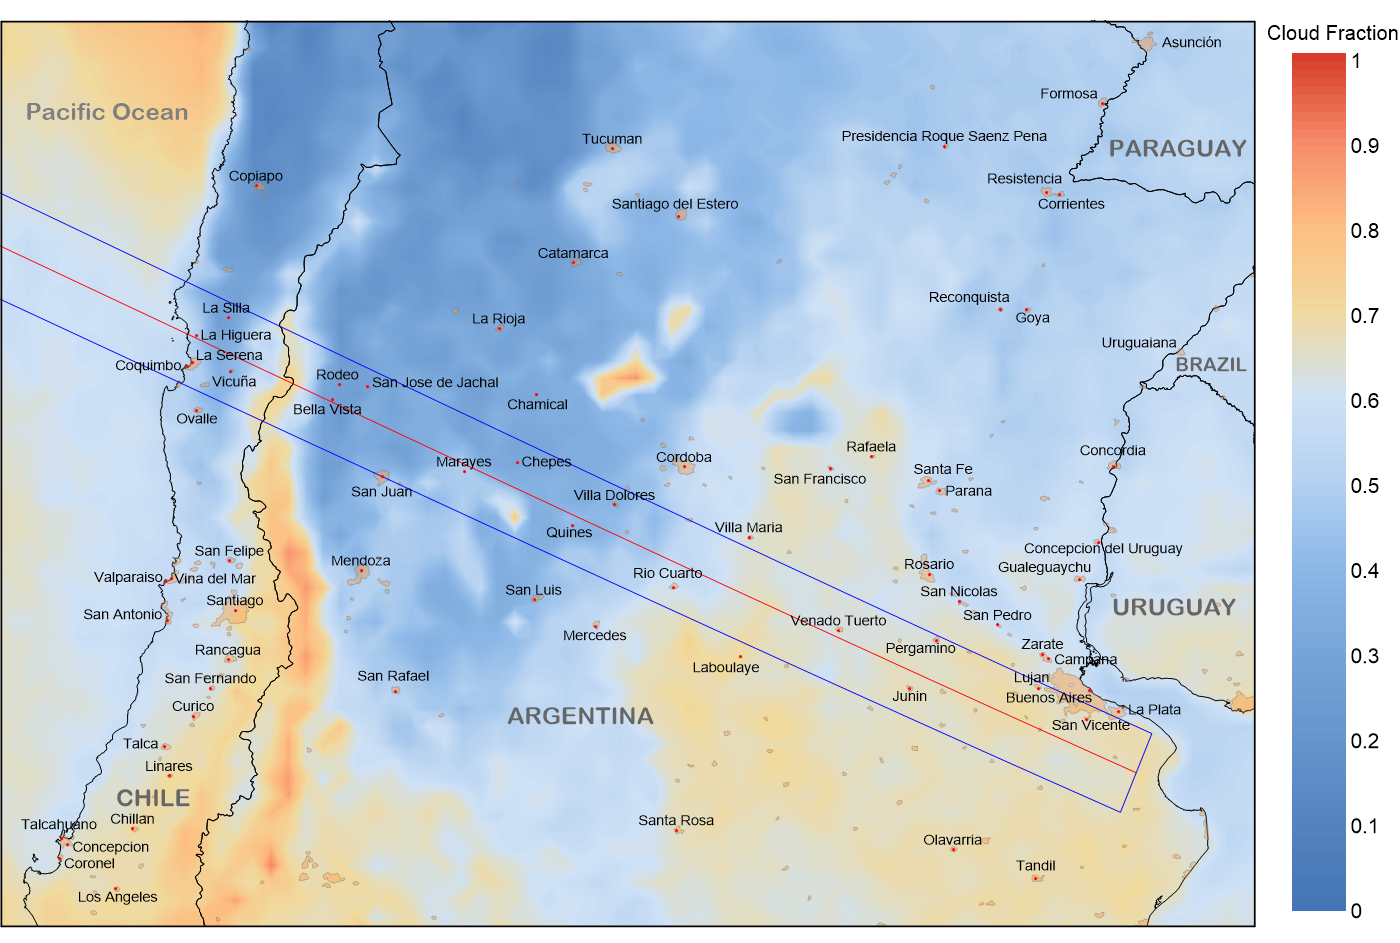

Average July afternoon fractional cloudiness data

Average July afternoon fractional cloudiness along the eclipse track over South America. Data extracted from 14 years (2002-15) of observations from the Aqua satellite.

Credit: Data: J. Anderson/NASA